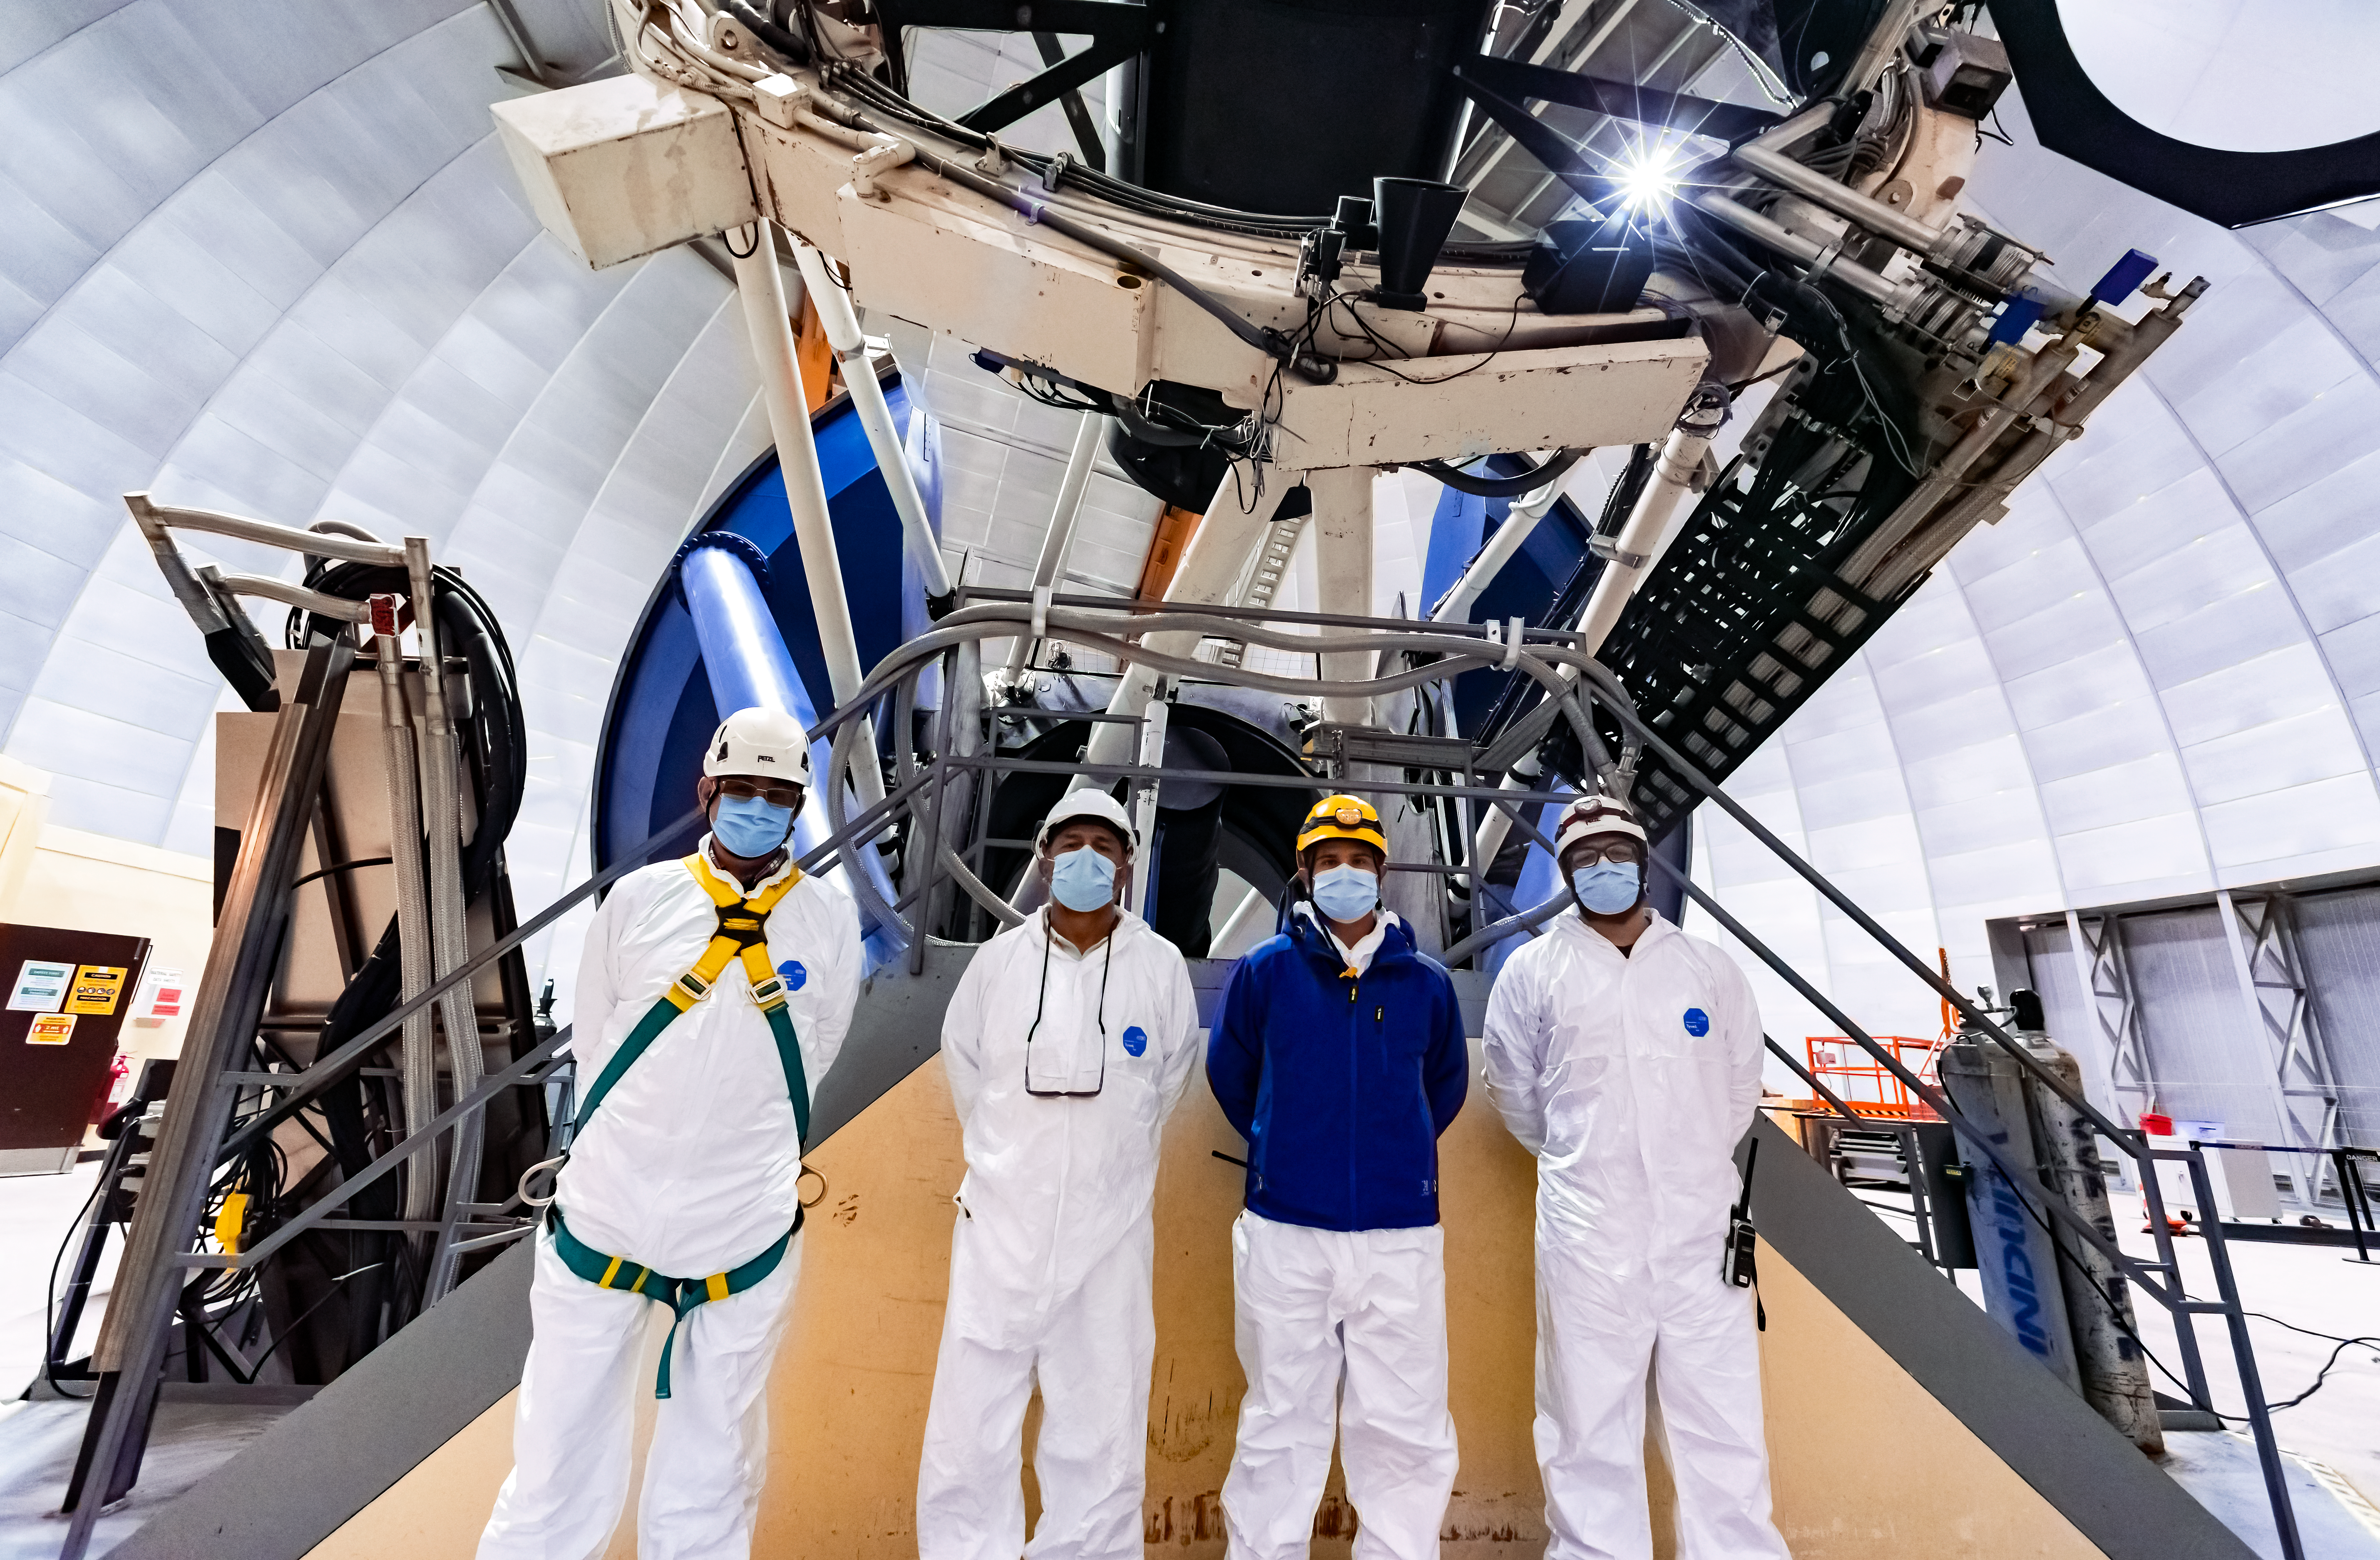

Víctor M. Blanco Telescope Maintenance

Hernan Tirado, Observer Support, Juan Andrade, Mechanics, Nelson Ogalde, Electrician, and Alvaro Soto, CTIO Mechanics, posing after finalizing the cleaning of the 4-meter Primary Mirror of the Víctor M. Blanco telescope at Cerro Tololo Inter-American Observatory.

Credit: CTIO/NOIRLab/NSF/AURA/D. Munizaga